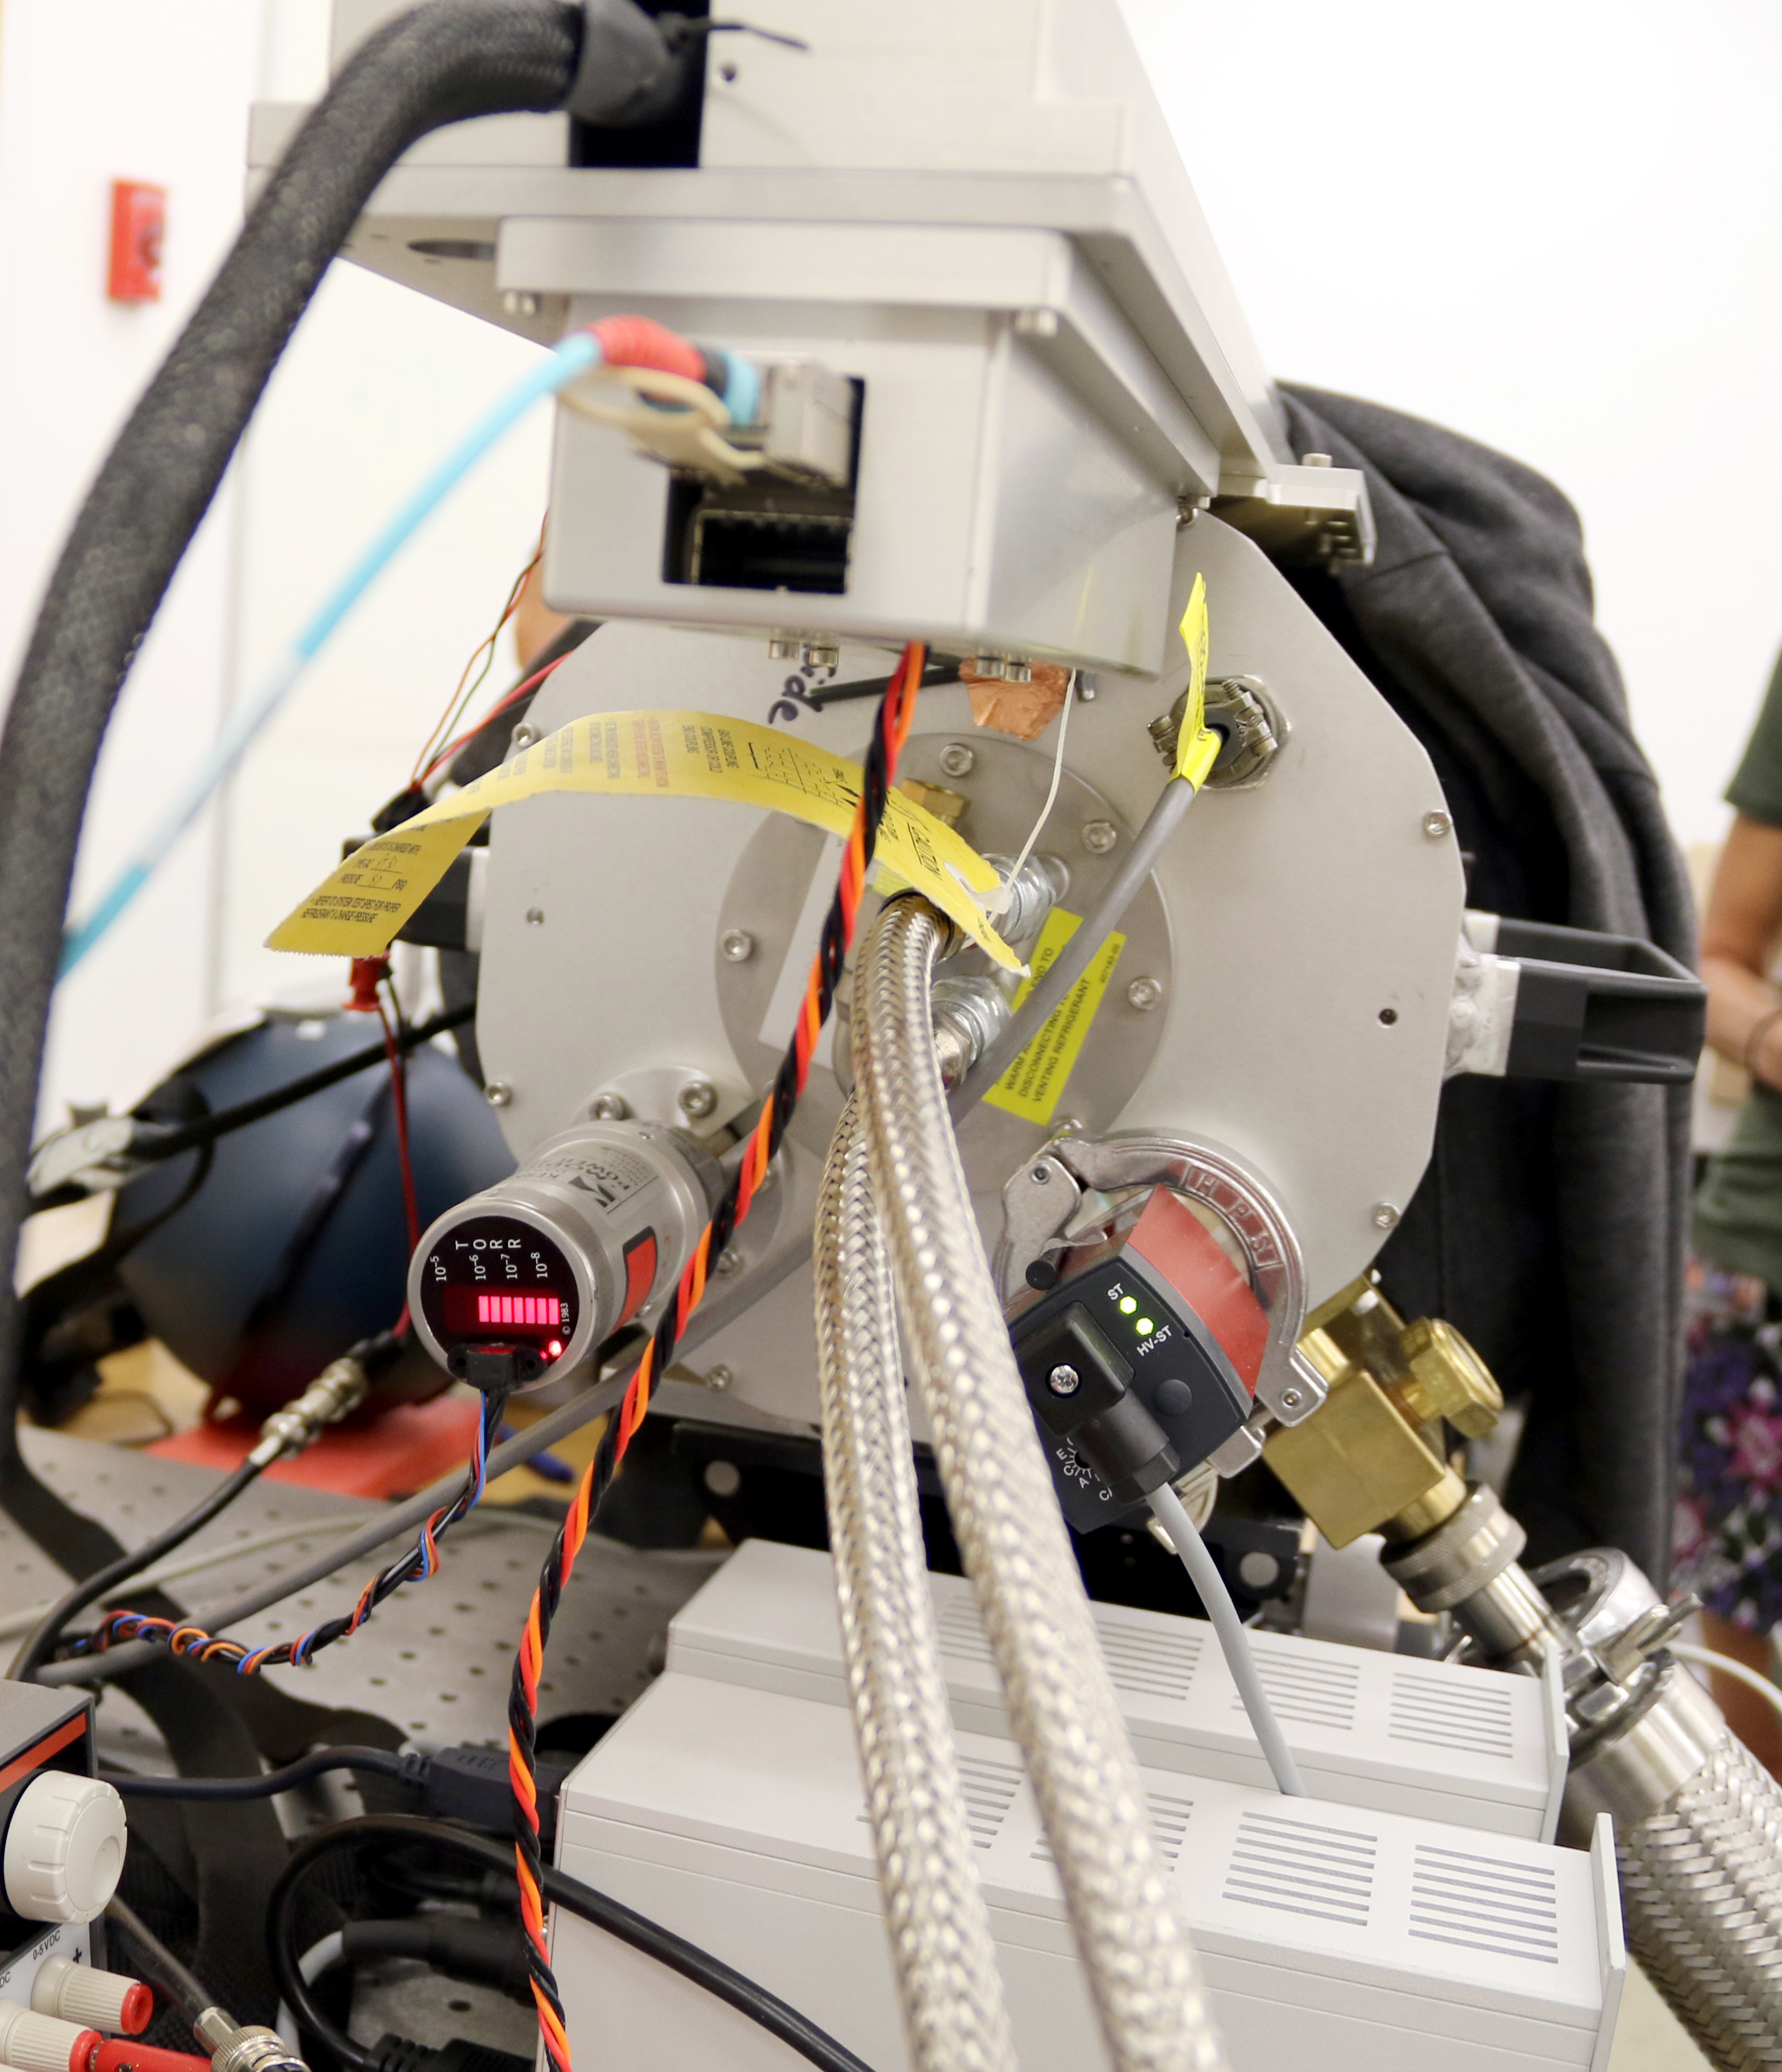

Auxiliary Telescope Cryostat Testing

May 21, 2018 - The Auxiliary Telescope for LSST has arrived safely on the summit of Cerro Pachon, and its heaviest parts have been lifted into its enclosure building by crane. Meanwhile, in Tucson, preparations are being made for the assembly and testing of the calibration equipment that will be mounted on the Auxiliary Telescope (AT) in order to measure atmospheric transmission during LSST operations (as described in this recent news item). In early May, twenty-three shipping boxes containing the cryostat and associated peripherals arrived at the Project Office workshop in Tucson. The cryostat contains the sensor that will be used to image spectra from the AT’s spectrograph. The spectrograph is also being built in Tucson and is scheduled to arrive at the Project Office workshop soon. A team led by Telescope and Site Calibration Hardware Scientist Patrick Ingraham is currently testing the cryostat system, and successfully imaged a 1951 US Air Force resolution test chart to demonstrate the cryostat and sensor survived shipping. The cryostat is a Telescope and Site deliverable that was constructed in Boston, capitalizing on the expertise of individuals from several institutions. Dr. Chris Stubbs, Harvard physics professor and current member of the LSST Project Science Team, is the Principal Investigator for the cryostat system. Project manager Kirk Gilmore and software scientist Tony Johnson from SLAC are currently in Tucson preparing the system for integration with the spectrograph instrument. Inside the cryostat is a sophisticated 4K x 4K detector that has a cutting-edge, highly-segmented design which allows it to read out data from a light source in less than 2 seconds. Additionally, the detector is thicker than previous versions, making it very sensitive to red photons and allowing it to detect light in the near-infrared spectrum. The cryostat, which works like a big, double-walled thermos, insulates the detector and the cooling system inside the cryostat keeps the area around the detector at about -100 degrees Celsius (-150 F). The extreme cooling reduces heat-caused noise that could limit the sensitivity of the detector. The low pressure in the cryostat also prevents condensation from forming on the detector. When the spectrograph arrives it will be attached to the detector, allowing for full calibration of the system using a spot plate and telescope simulator, which imitates what one would see when observing light from a star. The detector will record the light, and display the image data on a computer screen for the team to analyze. The cryostat and spectrograph will be shipped from Tucson to Chile at the end of 2018. When the full system arrives on Cerro Pachon, it will be assembled on the bottom floor of the AT enclosure for testing, and then mounted on the Auxiliary Telescope in time for the AT’s engineering first light, which is currently scheduled for early 2019.

Credit: Rubin Observatory/NSF/AURA